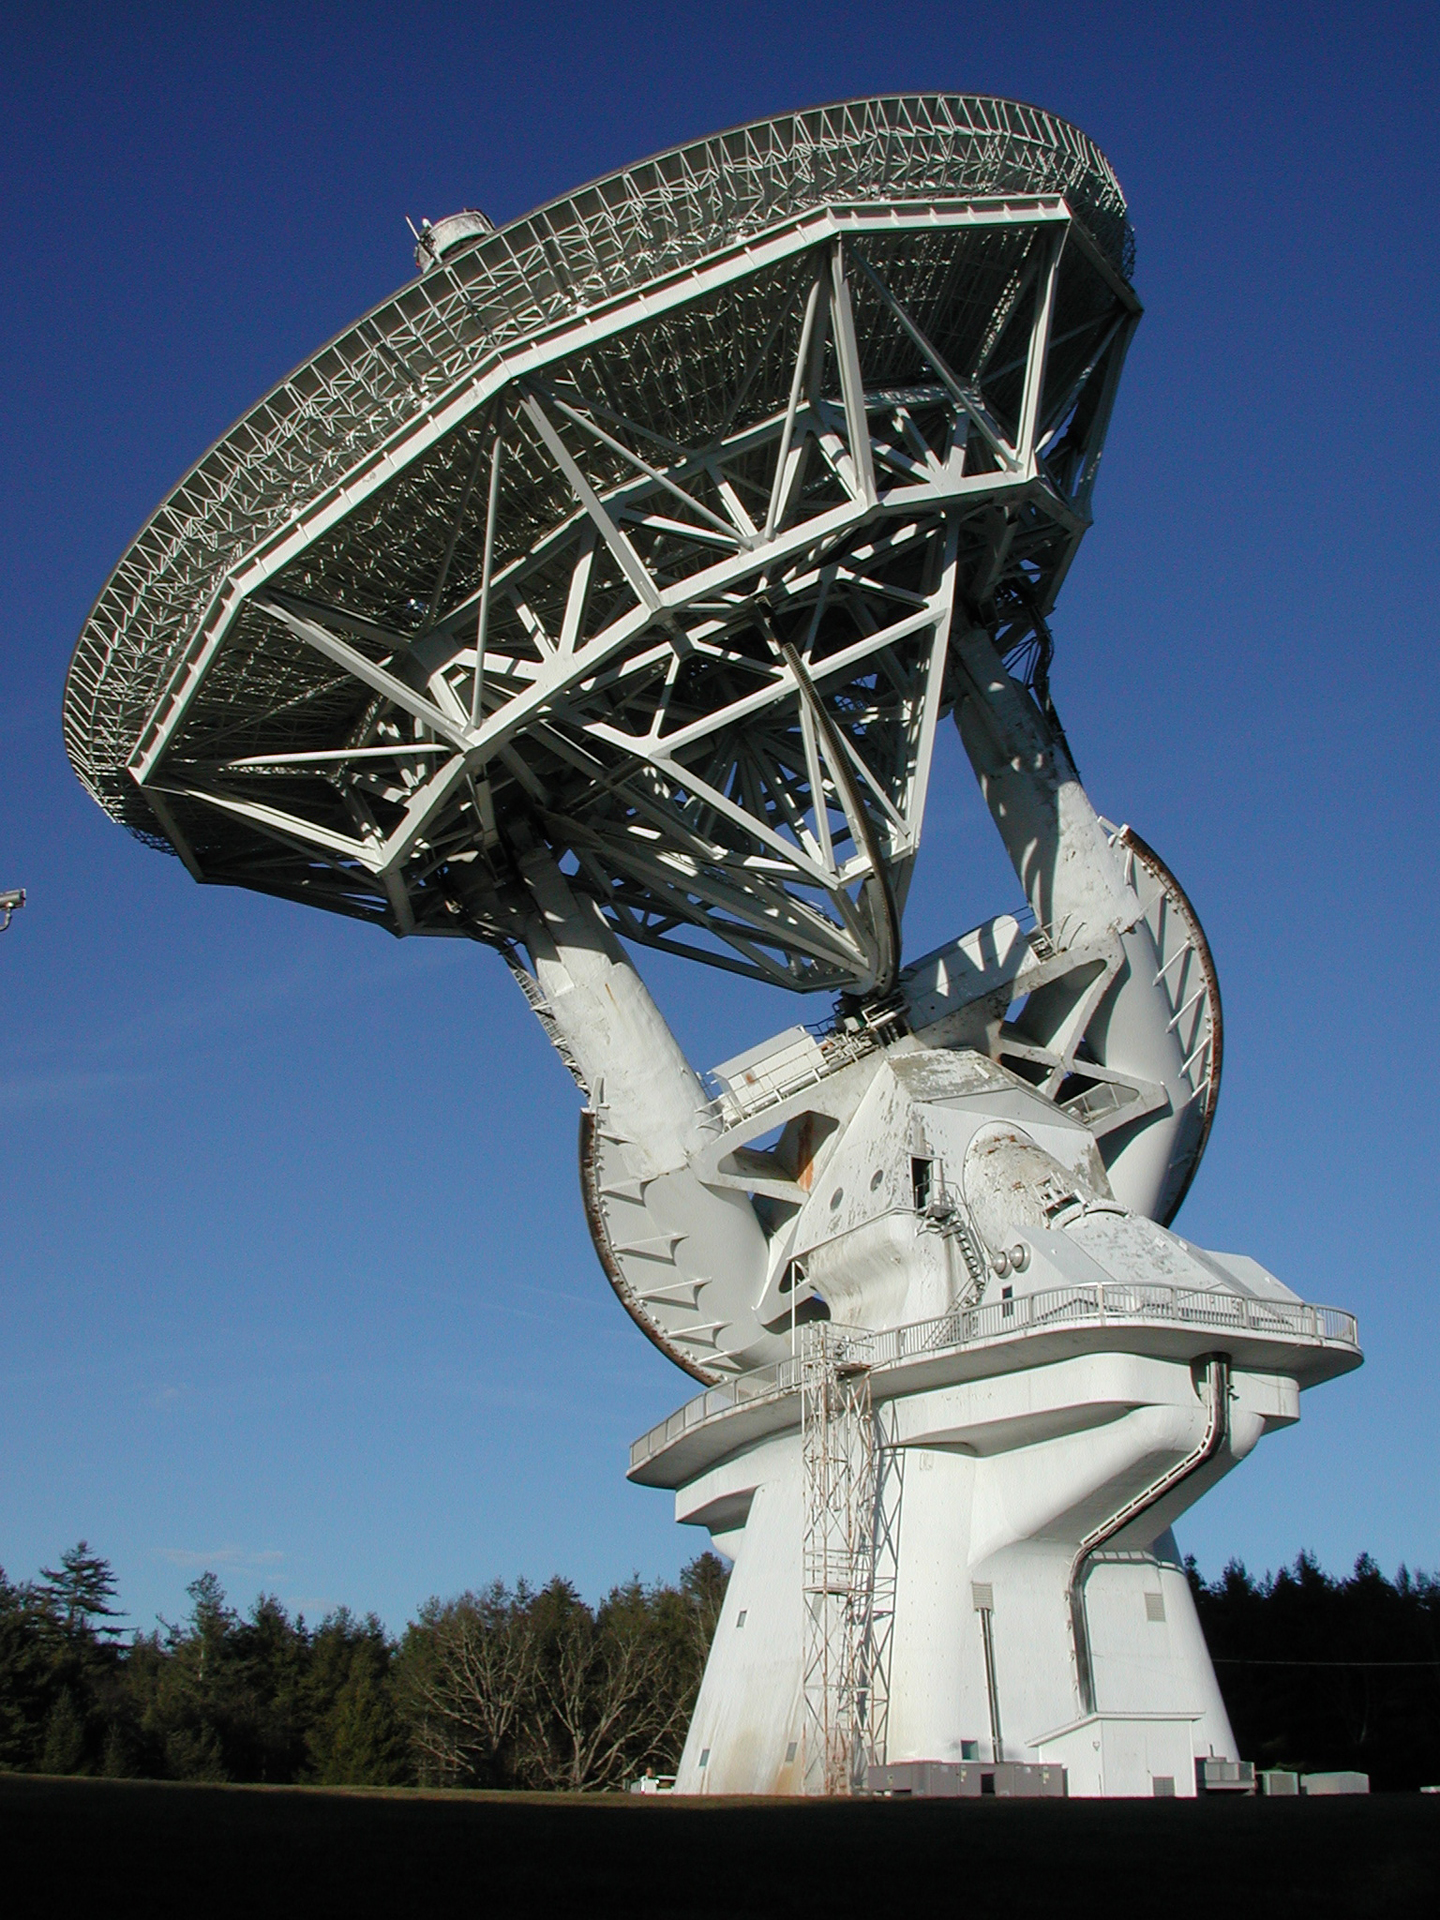

An Equatorial Mount

The 140-foot telescope in Green Bank, West Virginia is the largest equatorially-mounted telescope in the world. That means that it moves on a gear parallel to the equator of the Earth because it spins on an axis aligned to that of the Earth. In this photo, its two axes of motion are in view. The first is the giant white semi-circular tube with just-visible toothy gears around its edge. This gear is driven by the polar shaft which is aligned to the axis of the Earth. When the Earth turns, this axis turns in the opposite way, to keep the telescope tracked on the sky. The tilting gear is the wedge shape under the 43-meter dish's support structure.

Credit: NRAO/AUI/NSF